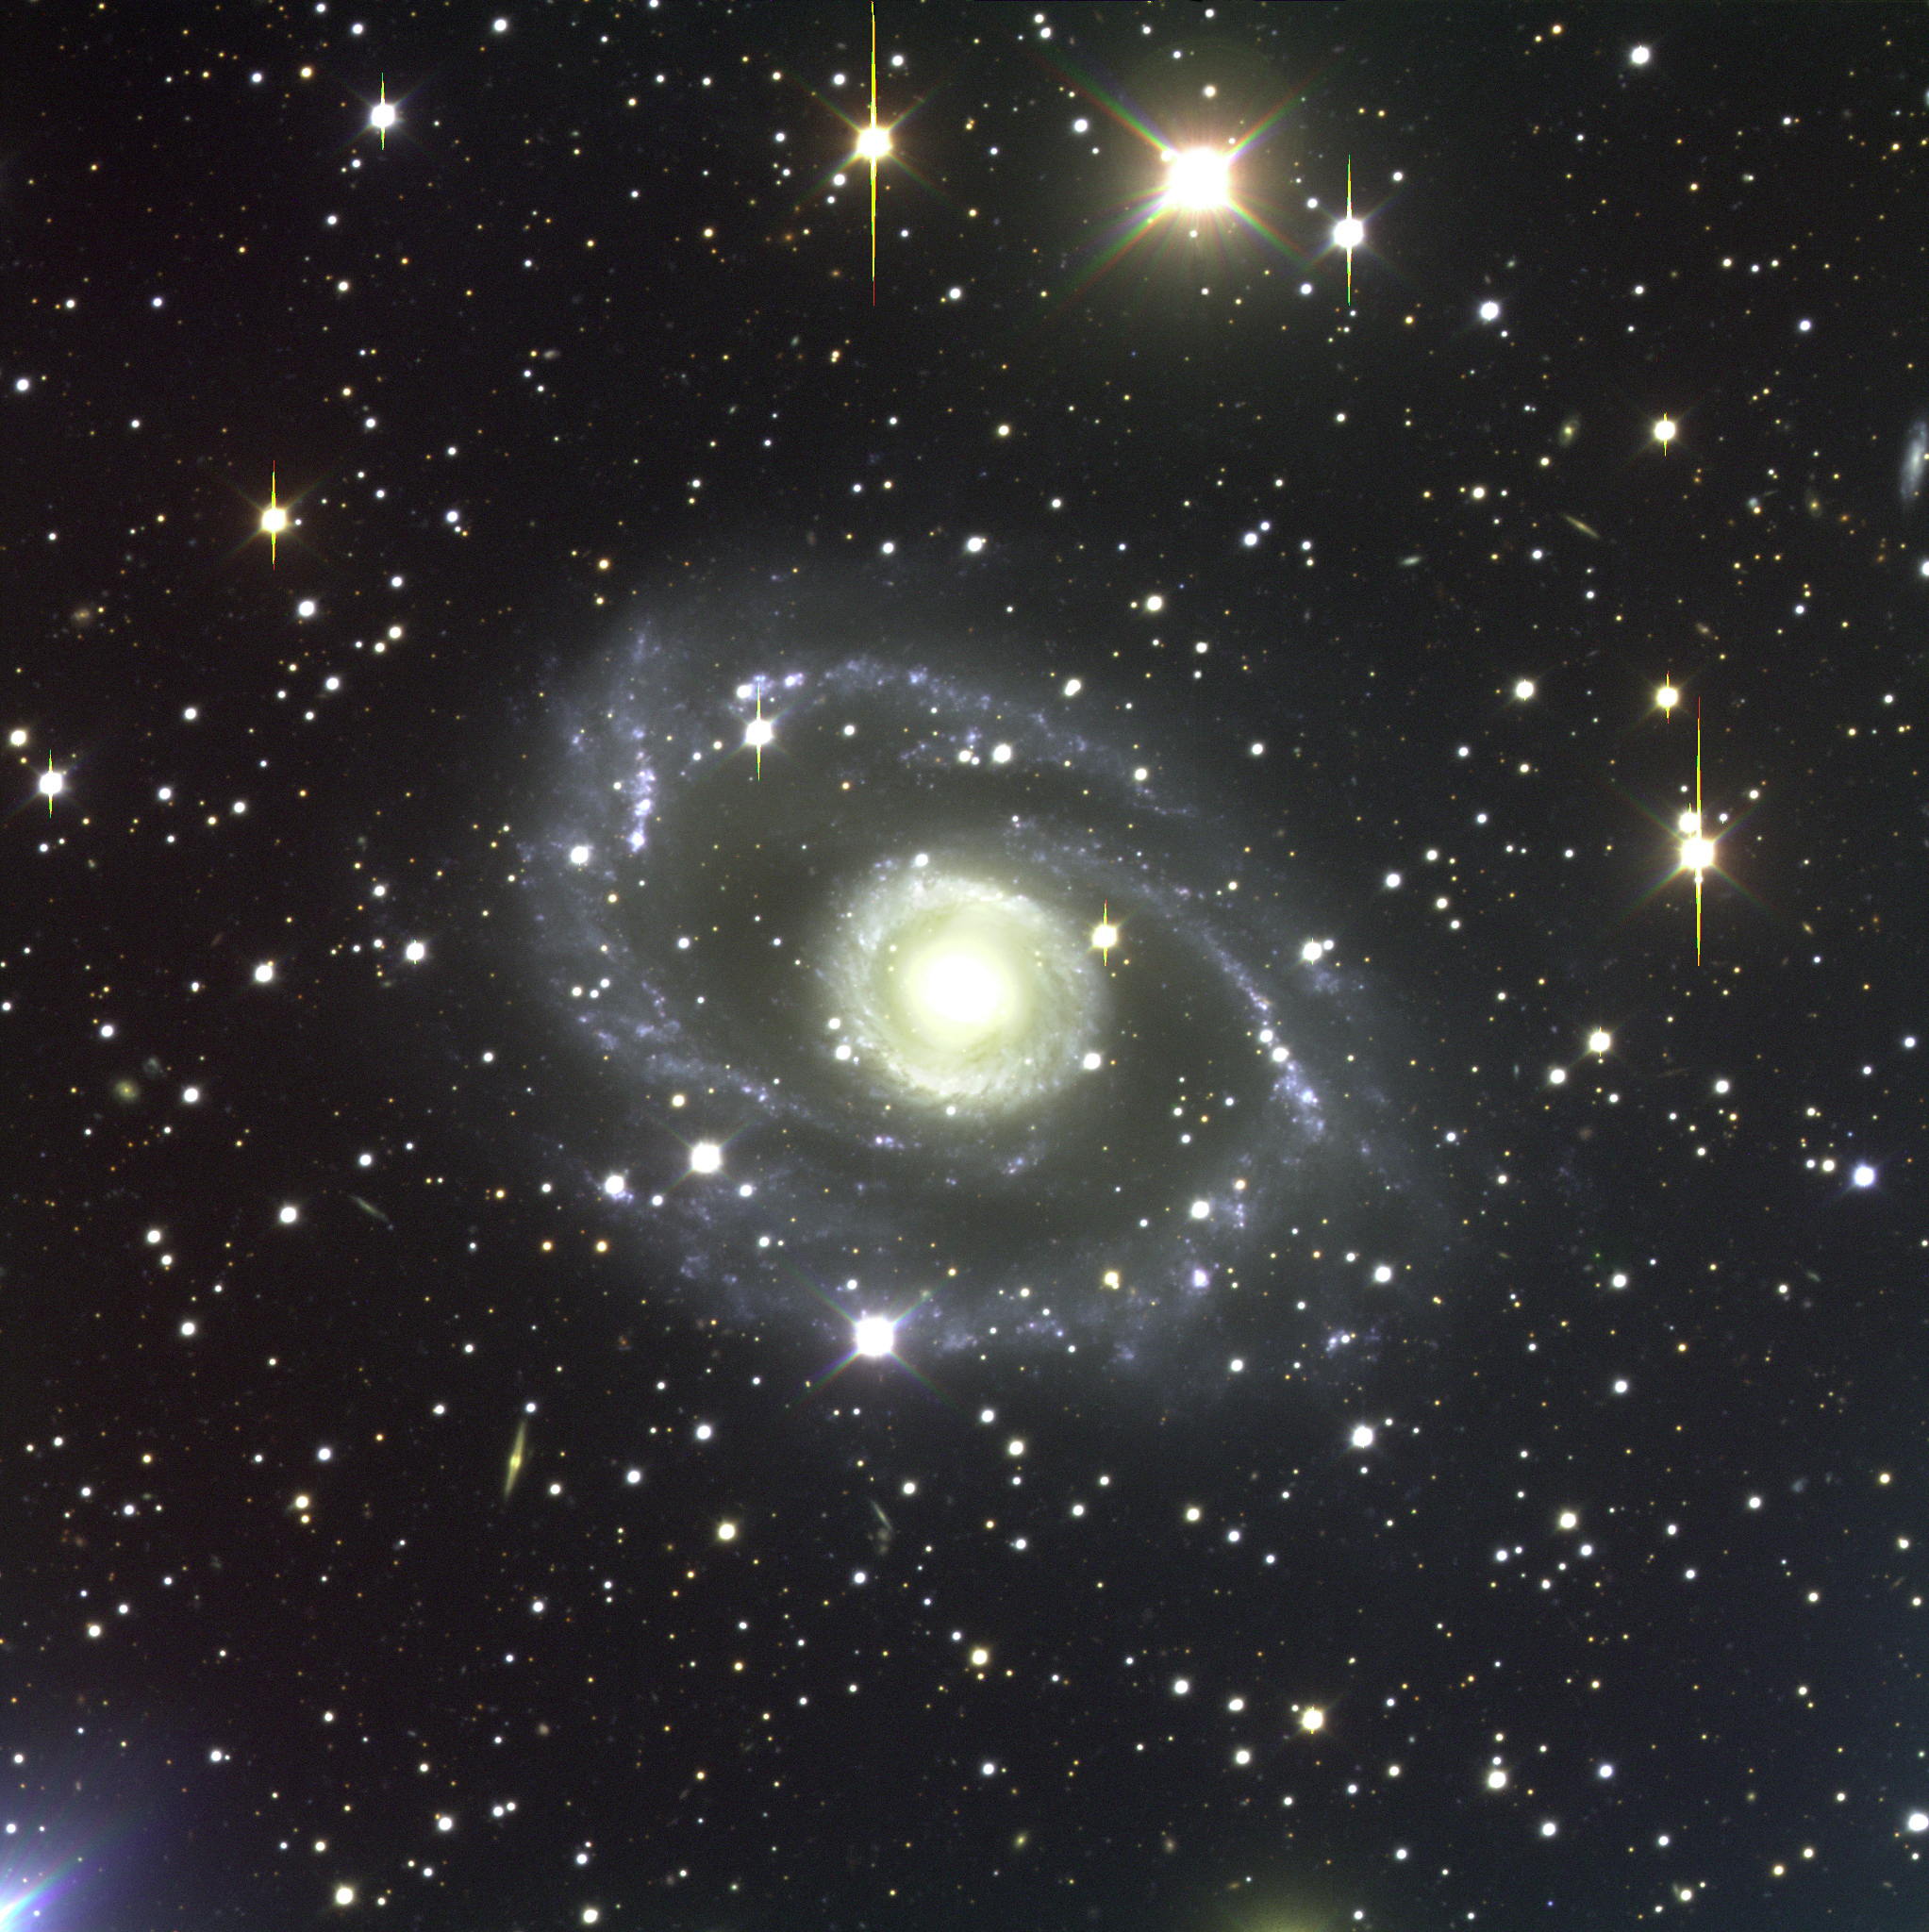

Spiral galaxy ESO 269-57

ESO 269-57 is a spectacular spiral galaxy of symmetrical shape in the southern constellation Centaurus and belongs to a well-known cluster of galaxies seen in this direction. The galaxy received this designation when it was catalogued during the first ESO Survey of the Southern Sky in the 1970's. This photograph shows the complex structure of ESO 269-57, with an inner "ring", of several tightly wound spiral arms, surrounded by two outer ones that appear to split into several branches. Many blue and diffuse objects are visible — most are star-forming regions. The galaxy type is Sa(r). The velocity is just over 3,100 km/sec, indicating a distance of about 155 million light-years. It extends over about 4 arcmin in the sky, corresponding to nearly 200,000 light-years across. Many other galaxies are visible in the background. In this and the other photos, the vertical lines extending from the images of some bright stars result from a "bleeding" effect in the CCD detector where the pixels are completely saturated. This three-colour composite (BVR) was obtained with VLT ANTU and FORS1 in the morning of March 27, 1999. The full field measures 6.8 x 6.8 arcmin 2. North is up and East is to the left.

Credit: ESO